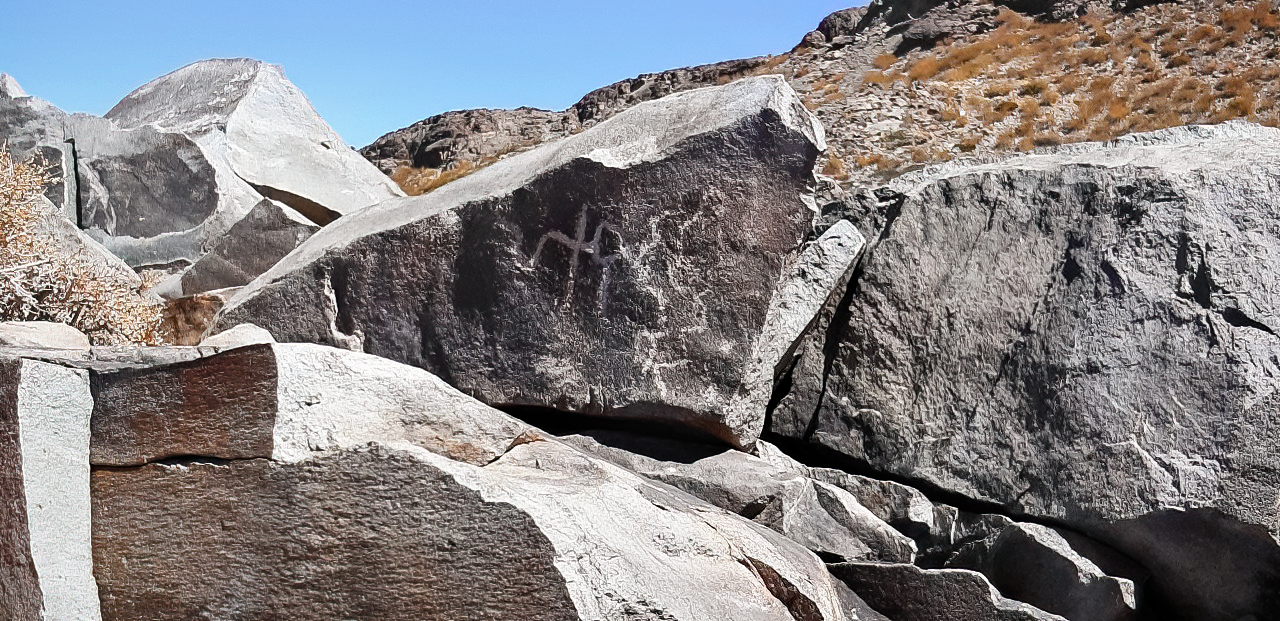

Petroglyph at Cerro Pachón

A petroglyph found at Cerro Pachón in Chile.

Credit: NOIRLab/NSF/AURA